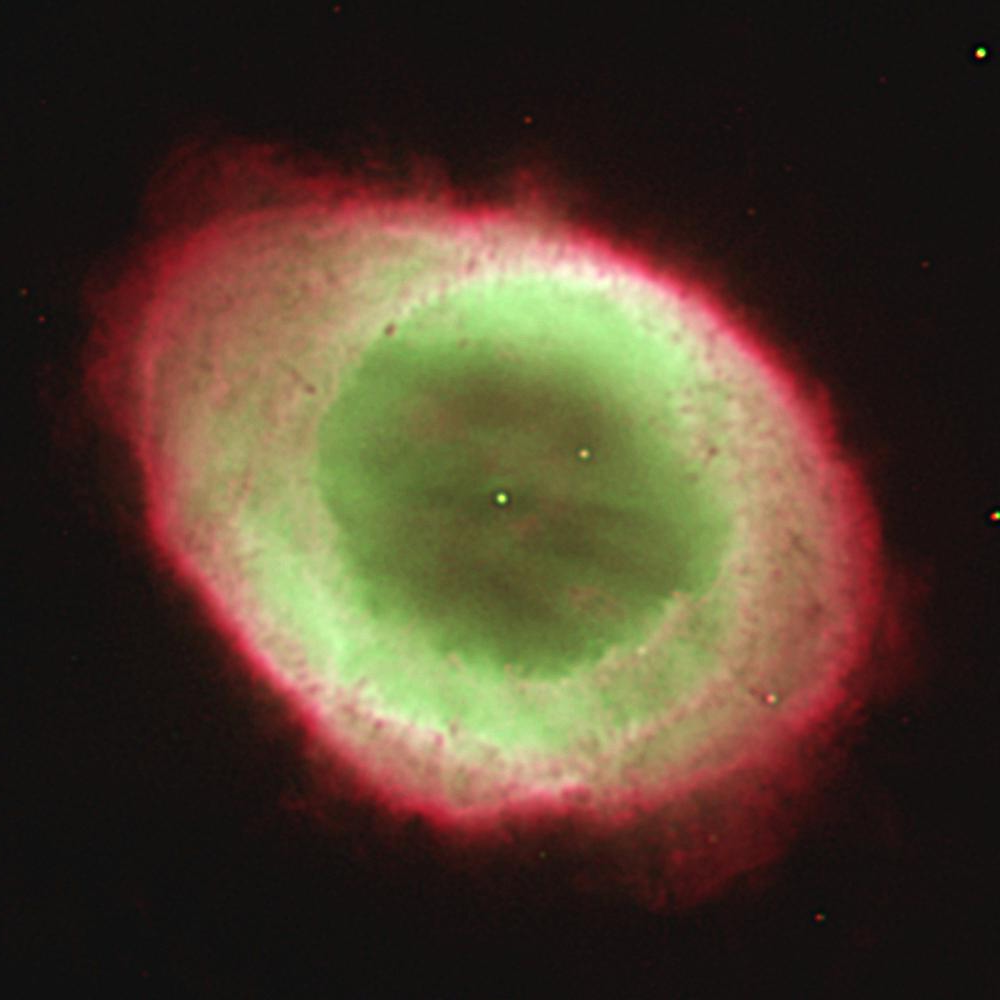

Ring Nebula, M57 (NGC 6720)

The WIYN 3.5-meter telescope on Kitt Peak took this image of the Ring Nebula on April 2, 2002 in a three-minute exposure aided by the WIYN Tip-Tilt Module (WTTM). This new adaptive optics device helps correct for degradation of the image quality due to atmospheric effects and shaking of the telescope by wind. The image was taken through two filters -- one (red) that isolates the light of ionized Hydrogen (H-alpha at 6563 A) plus singly-ionized nitrogen ([NII] at 6584A), and another (green that isolates the light of doubly-ionized oxygen ([OIII] at 5007 A). The corrected "seeing" in this image is about 0.3 arc seconds (FWHM).

Credit: C.F.Claver/WIYN/NOIRLab/NSF